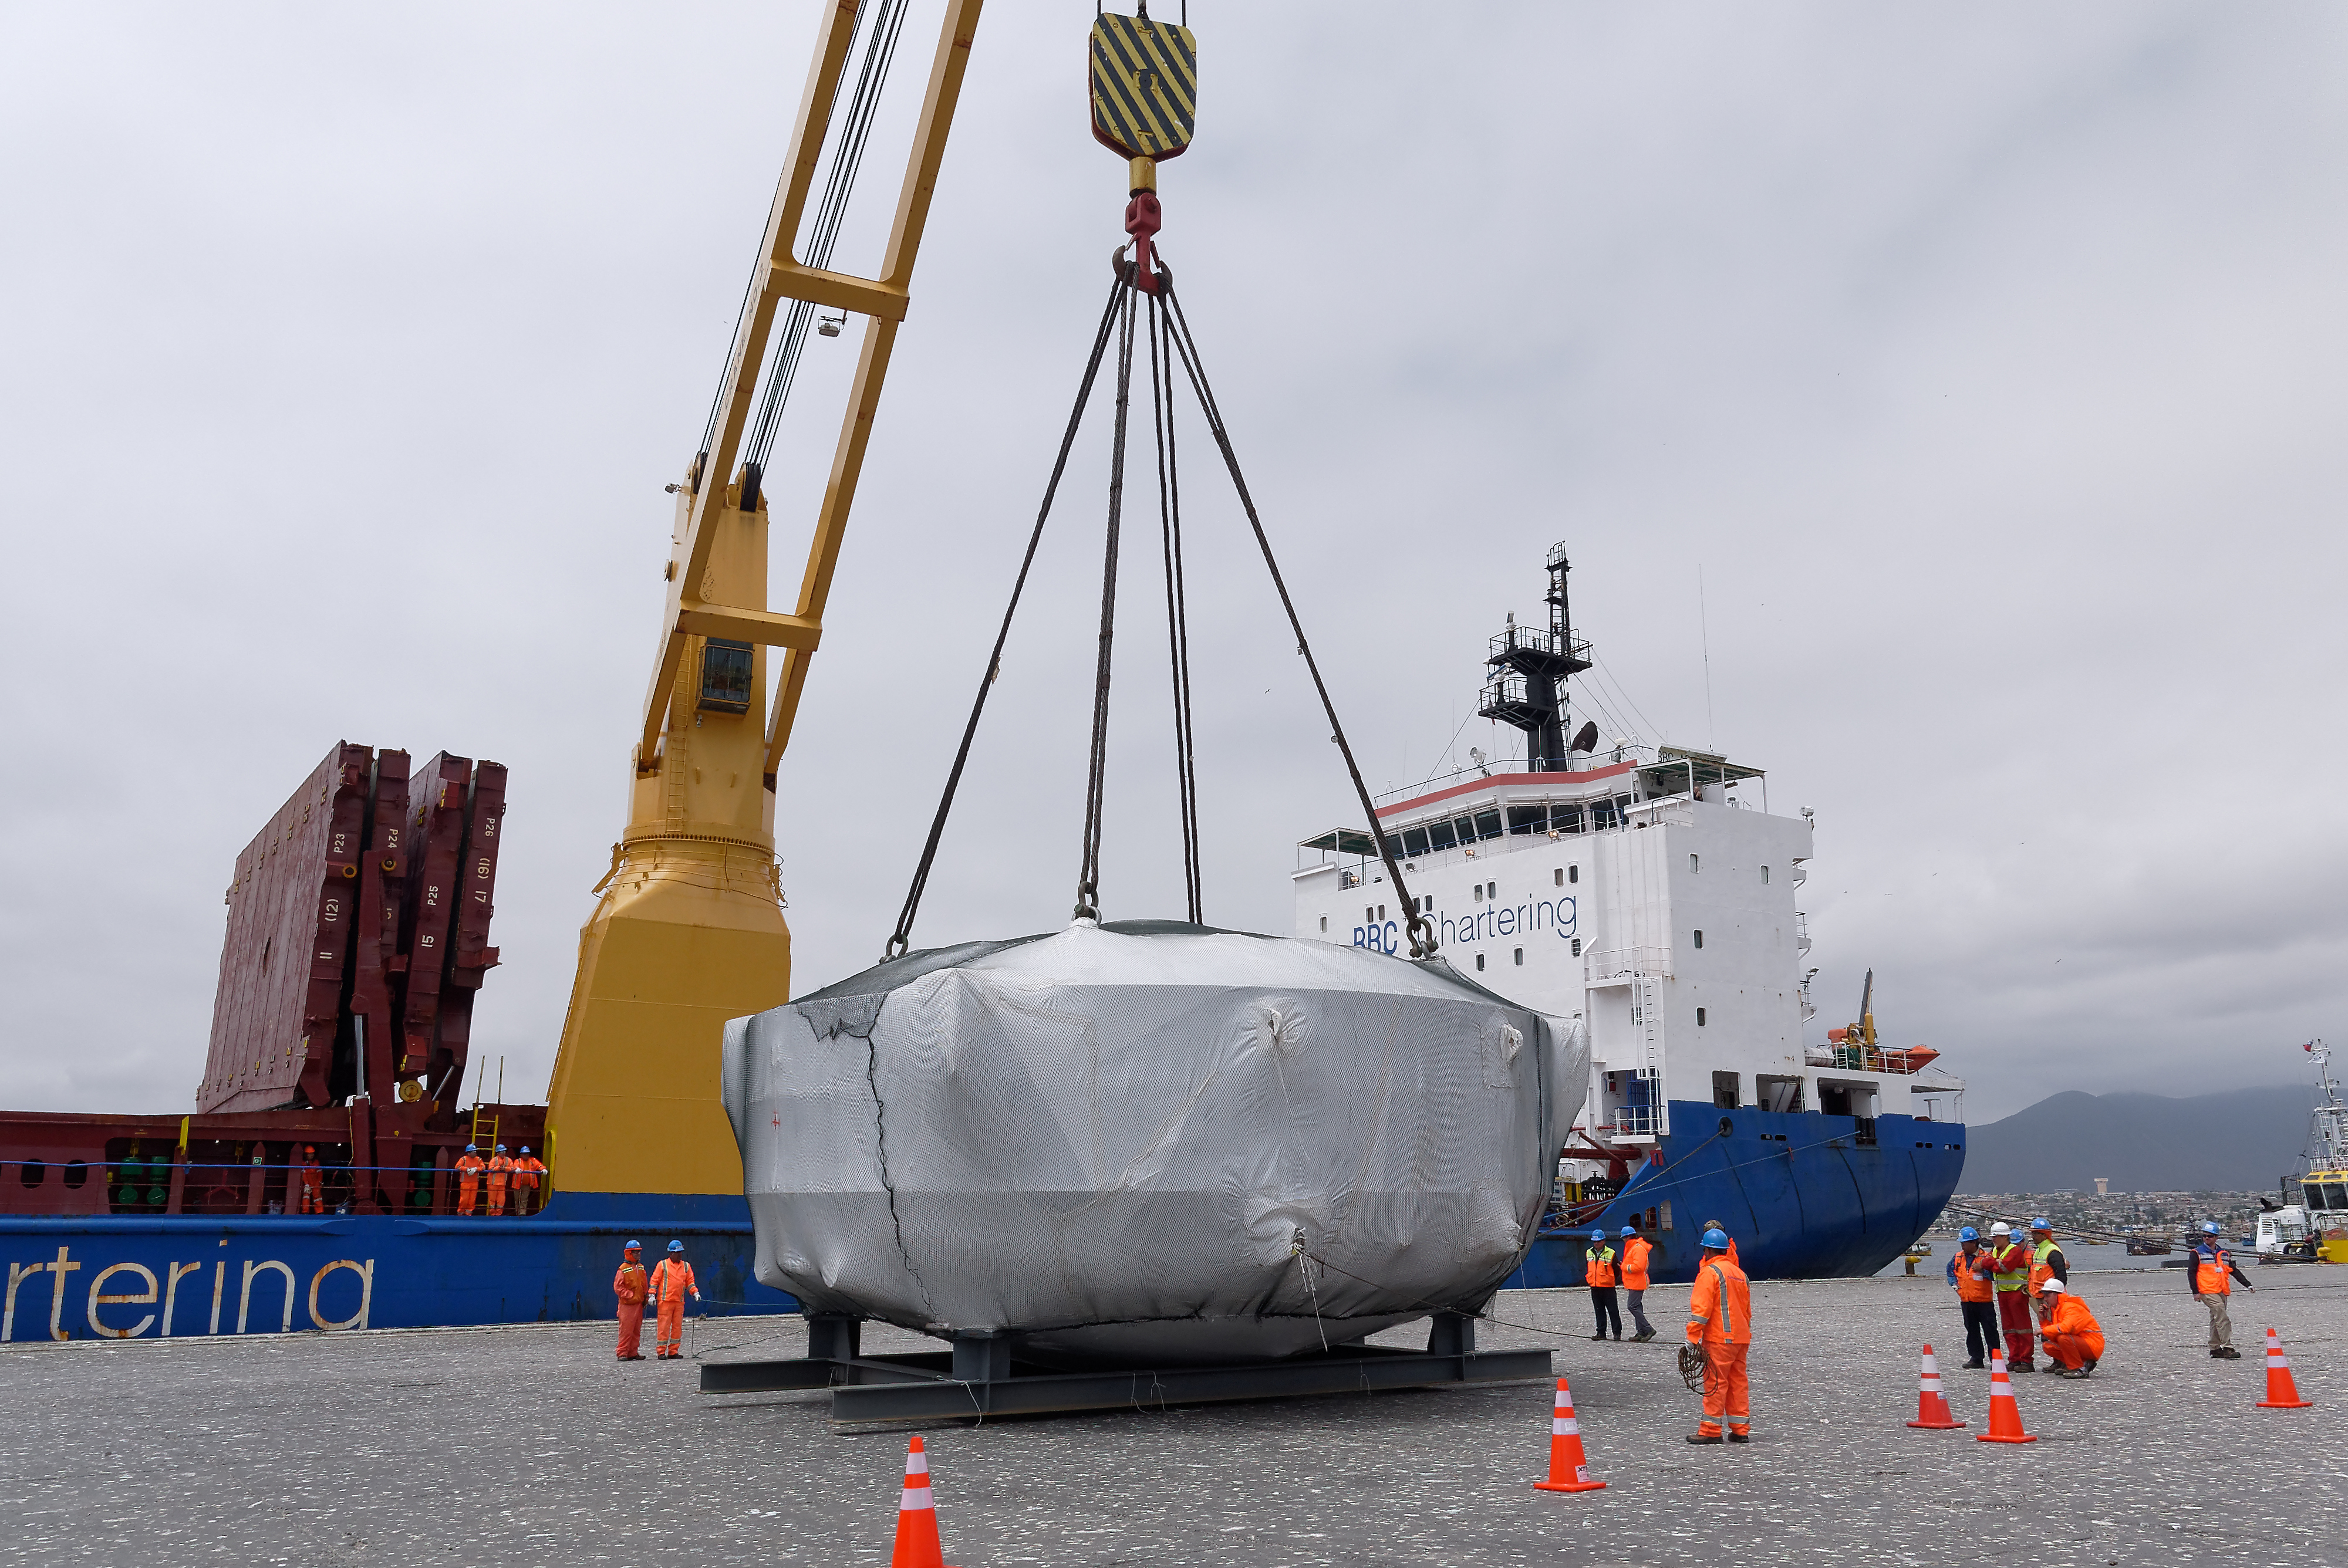

Coating Chamber Arrives in Chile

The LSST Coating Chamber arrived at the Port of Coquimbo on October 25th, after a ocean voyage that began on September 7th in Antwerp, Belgium. For four days after its arrival, the Coating Chamber was prepared, split into two pieces (top and bottom), and loaded onto the specialized transport vehicles that will carry it to the summit of Cerro Pachón.

Credit: Rubin Observatory/NSF/AURA